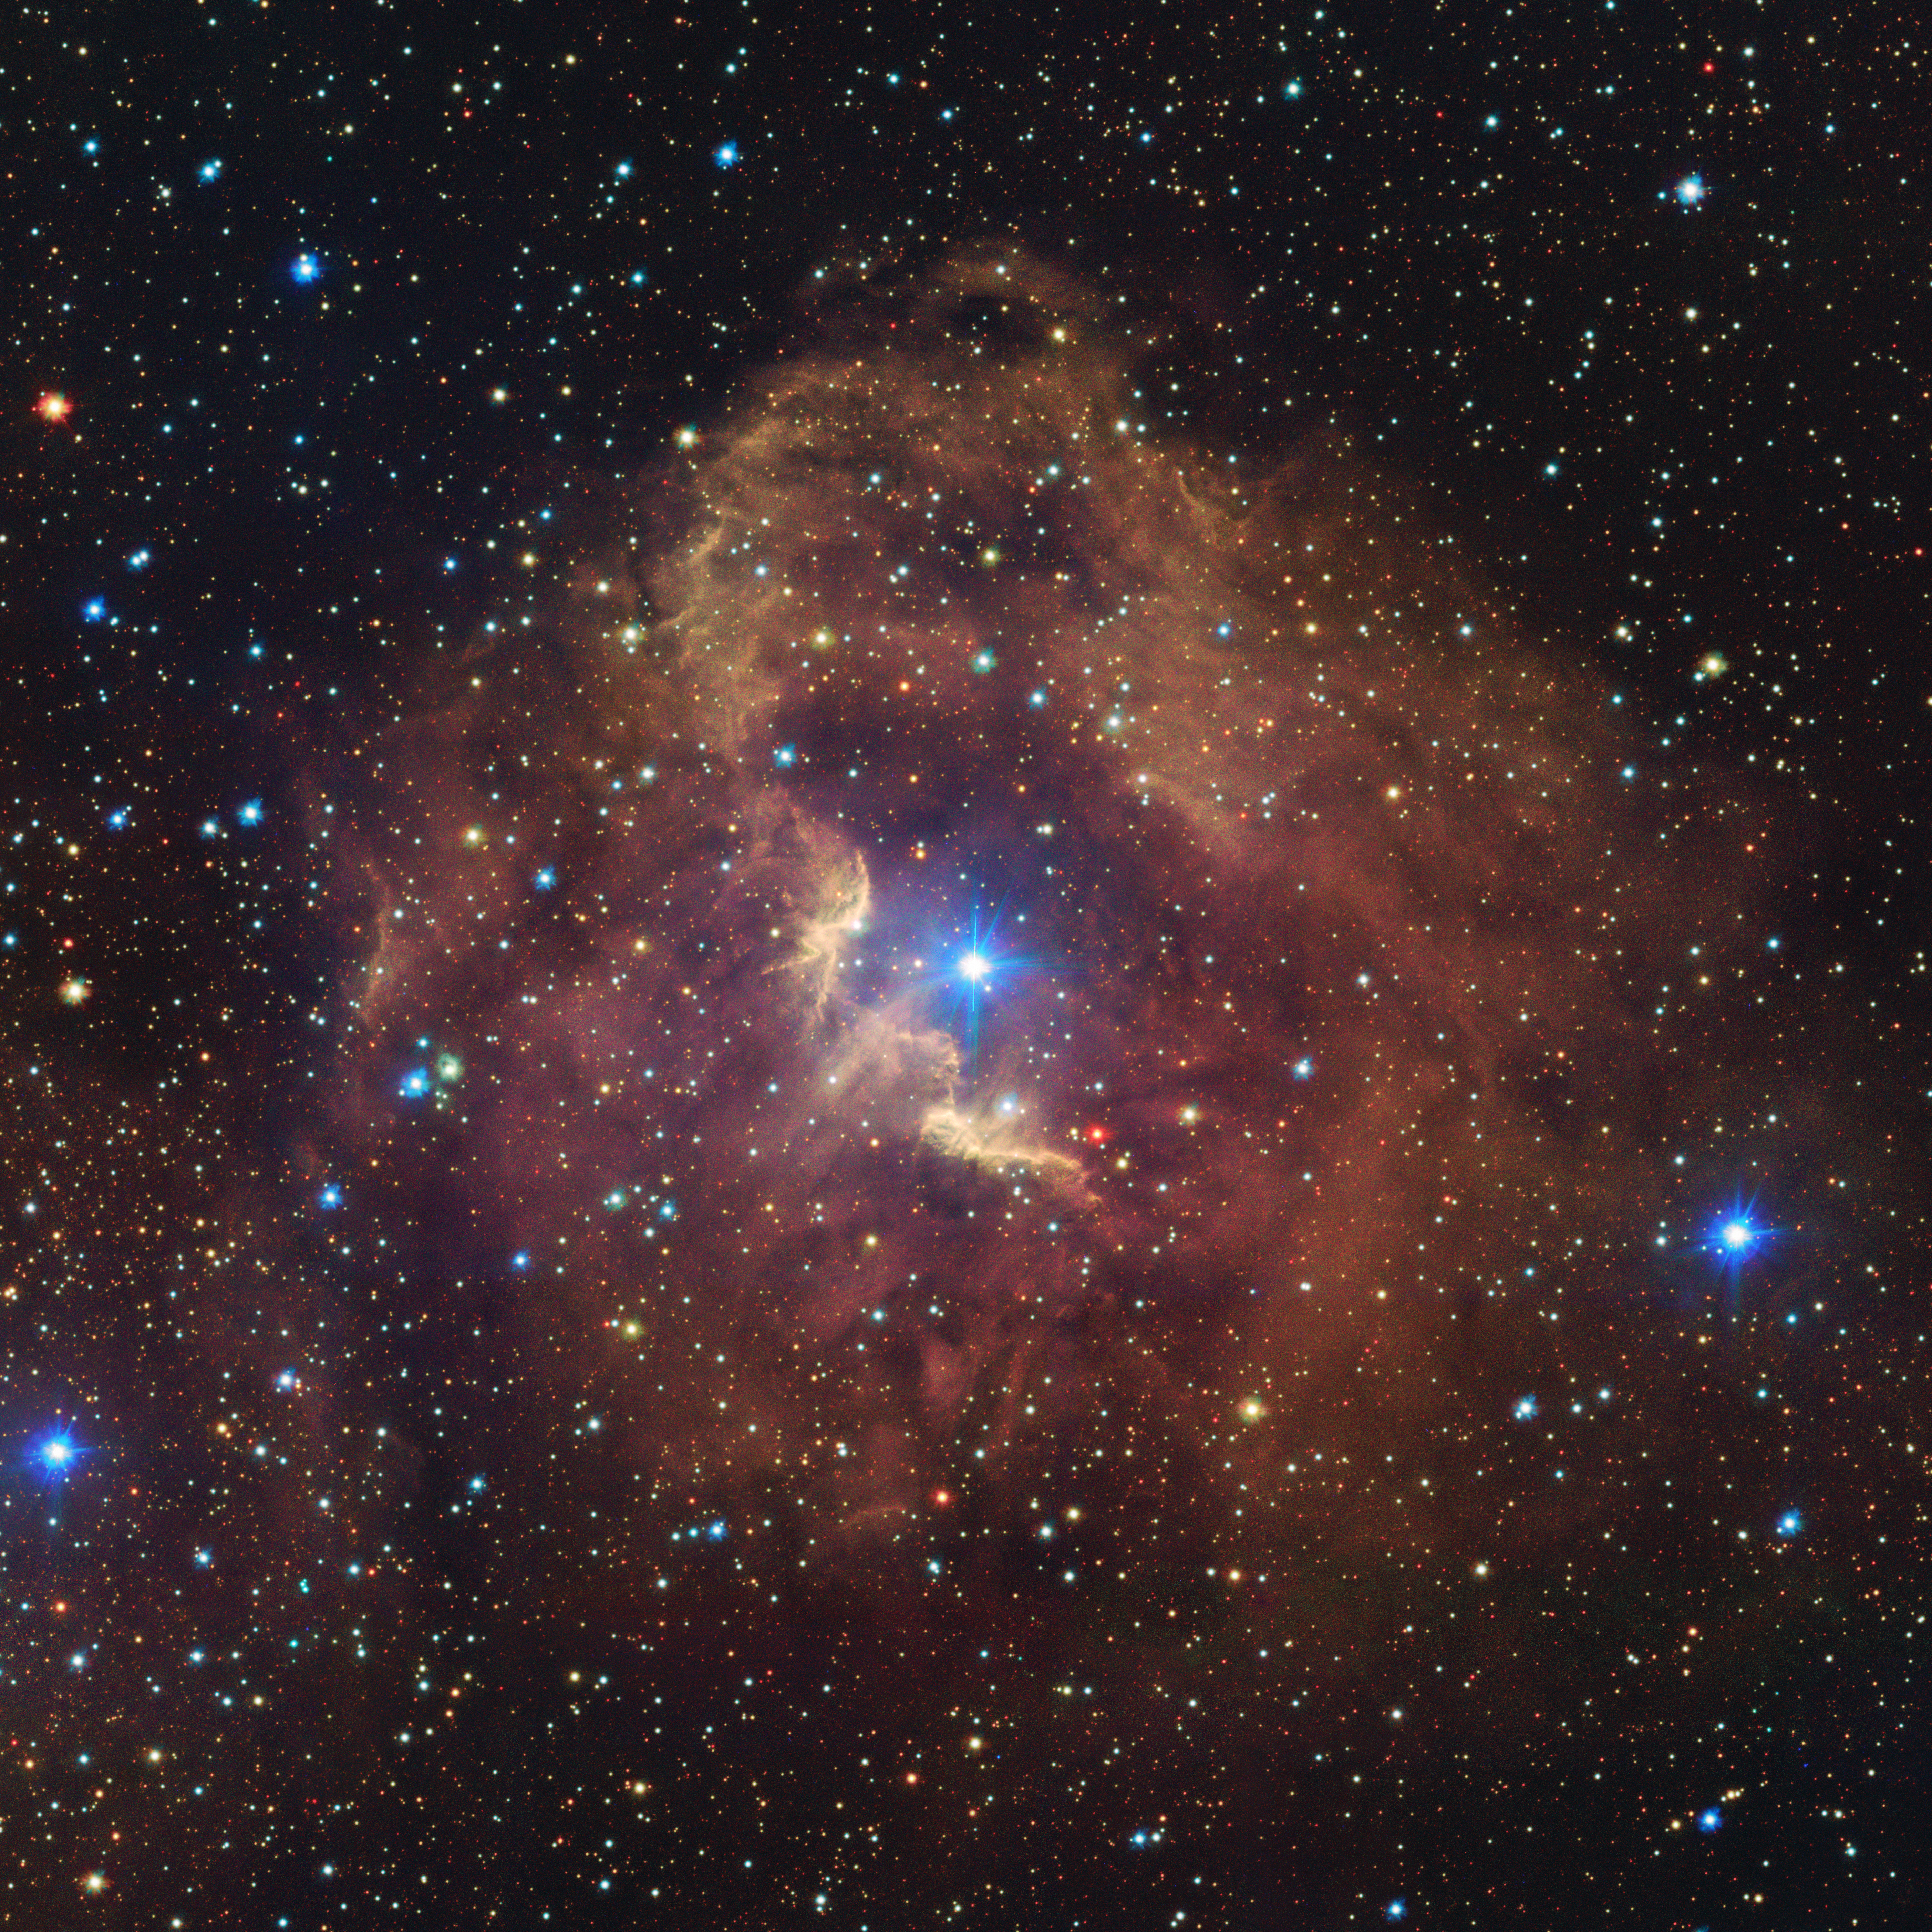

Take a tour of the stunning Gum 41 nebula

Located in the picturesque southern constellation of Centaurus, the Gum 41 nebula takes up most of this image brought to you by the VLT Survey Telescope, hosted at ESO’s Paranal Observatory in Chile. Let’s take a closer look at this intricate structure.

Set against a colorful backdrop of stars, Gum 41 is a pleasantly symmetric example of a Strömgren sphere: a shell of hydrogen gas atoms glowing in rosy hues due to the radiation of the dazzling central star. While this star, called HD 100099, may appear to be one very bright object, it is actually thought to be two young, massive stars orbiting in such a tight embrace that they cannot be separated at the scale of this image.

This romantic region is home to many pairs like this, including the luminous object on the lower right outskirts of the nebula, HD 99944. Sadly, the love story in these stellar couples will have a tragic ending: unlike our Sun, these hot and massive stars tend to have short lifetimes of only a few million years, and eventually there will be no young stars left to make the nebula glow. One day, Gum 41 will fade into transparency and be lost to future astronomers forever.

Gum 41 is also a member of a much larger region, affectionately called the Running Chicken Nebula. Whether Gum 41 forms the foot or the head of the chicken is surprisingly controversial. Take a look here — what do you see?

Credit: ESO/VPHAS+ team. Acknowlegement: CASU